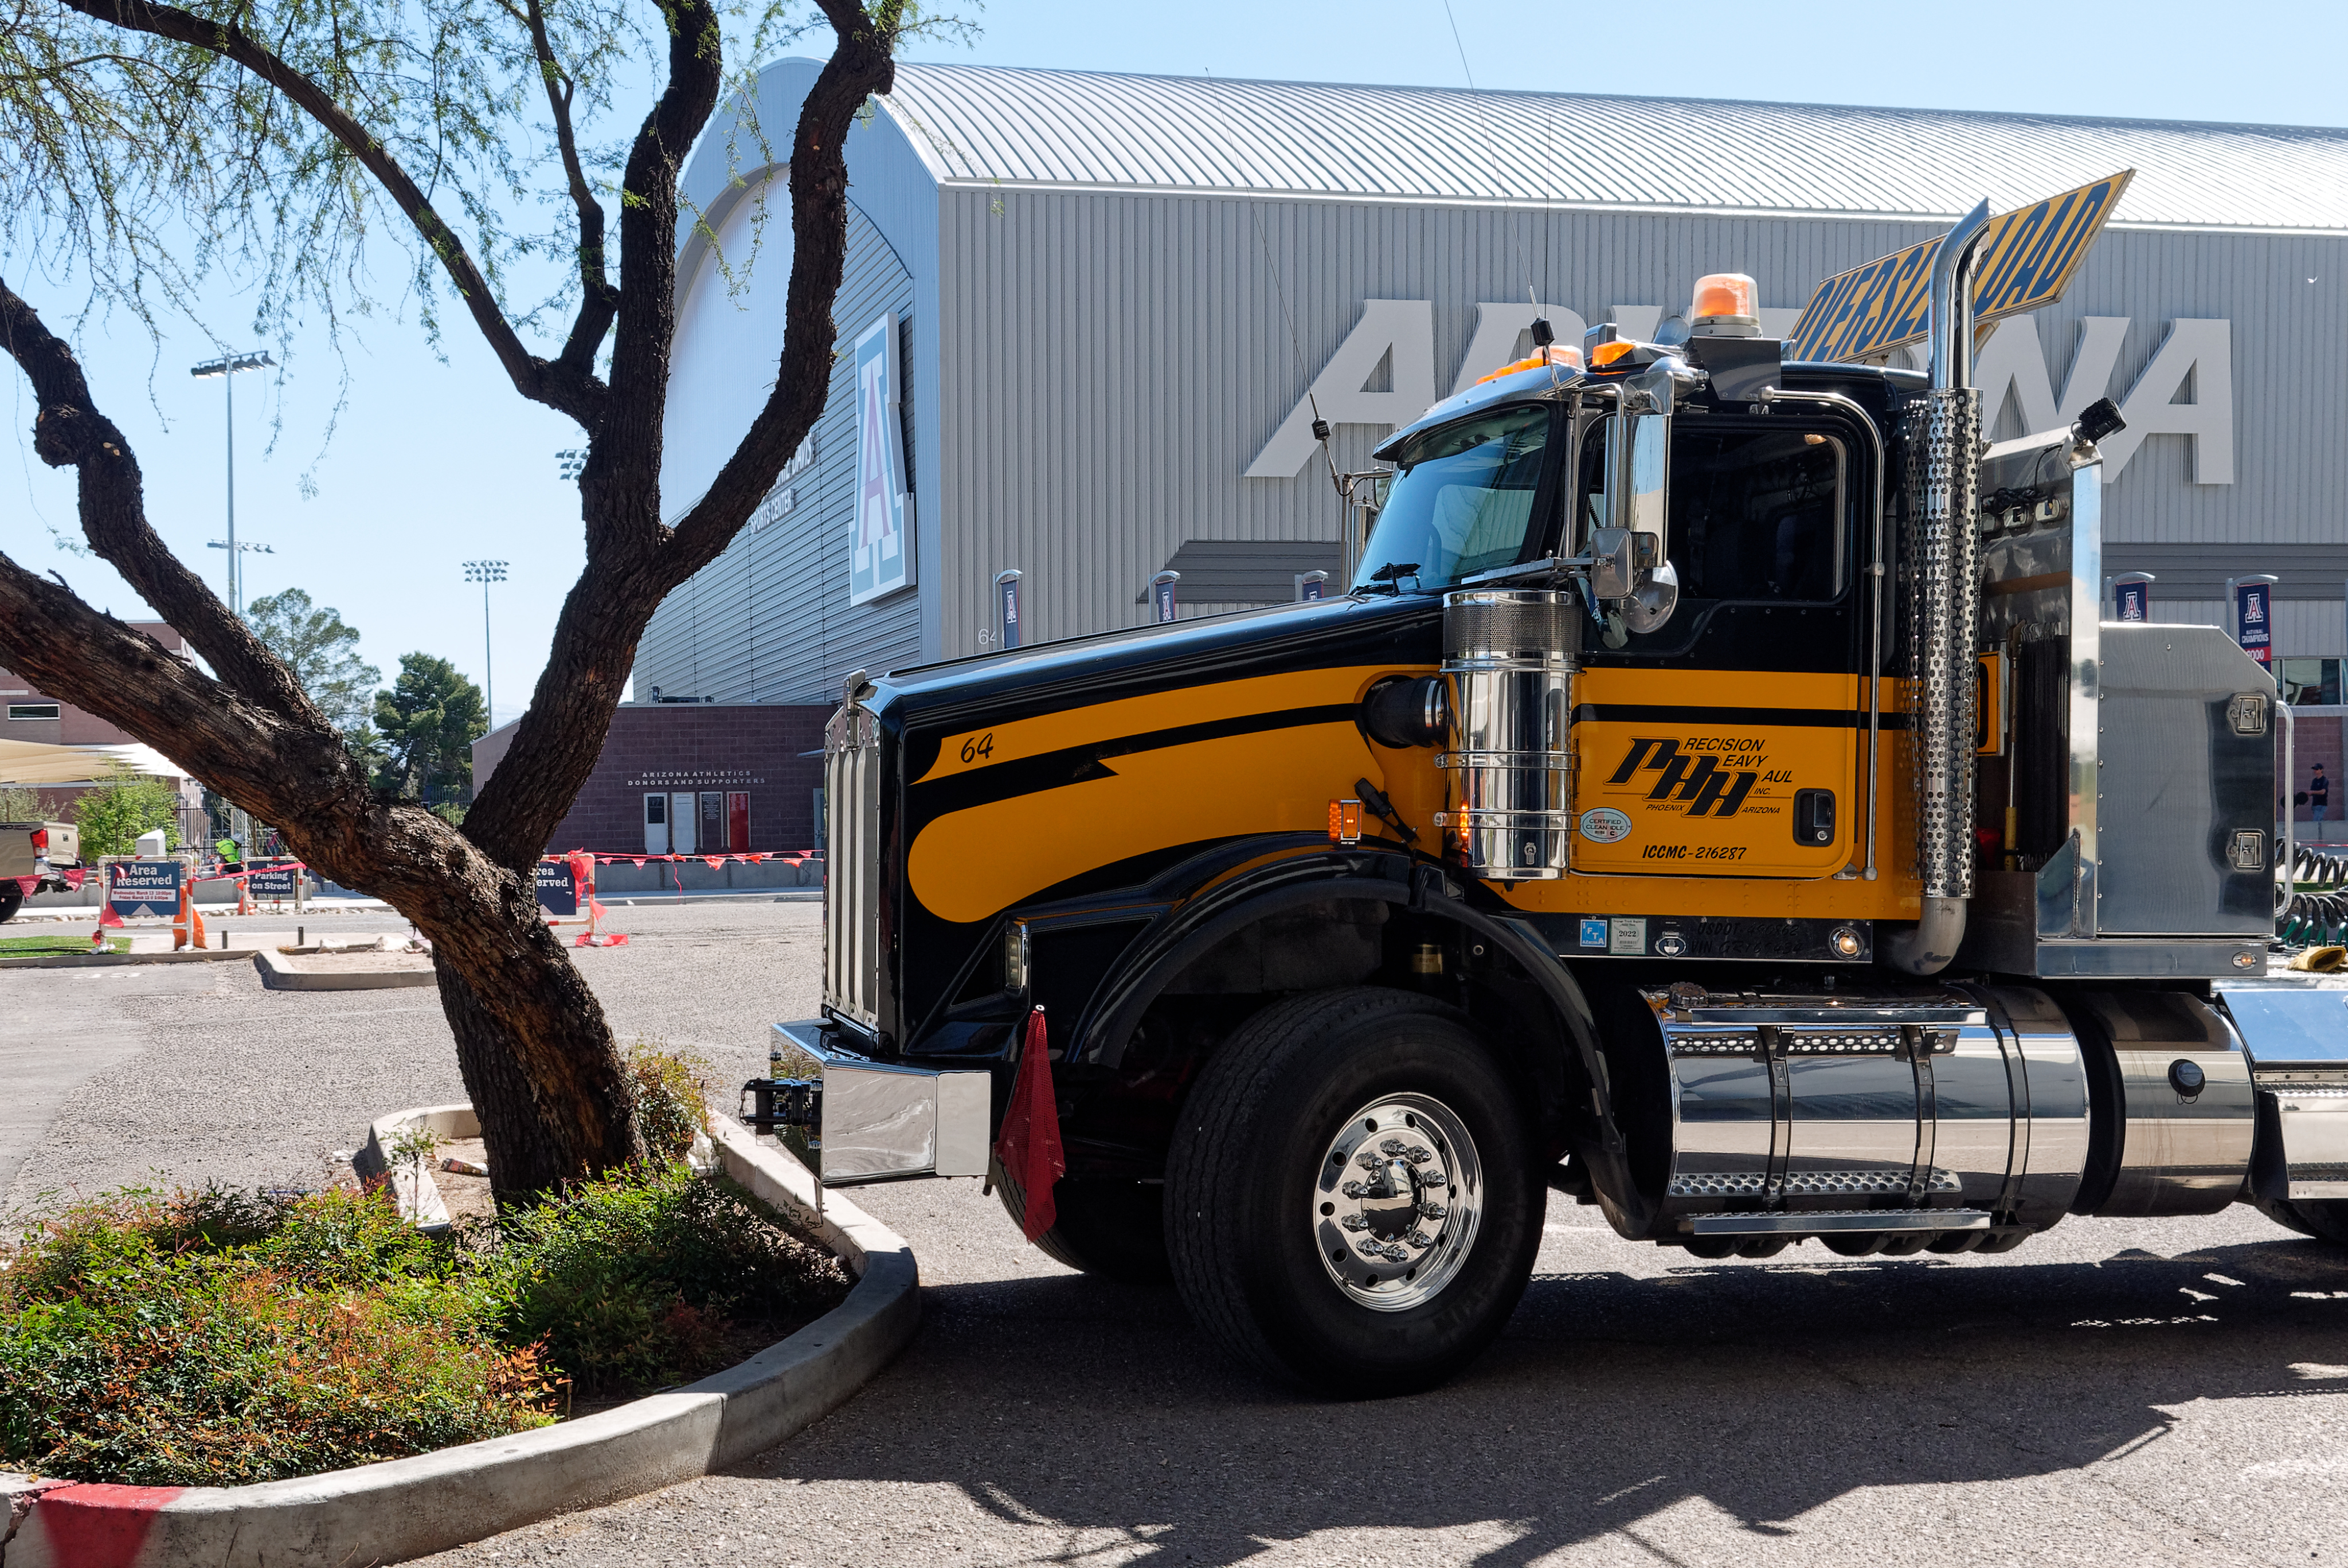

M1M3 Lifted onto Transport Vehicle

The LSST Primary/Tertiary Mirror (M1M3) was lifted by crane onto a Precision Heavy Haul, Inc. transport vehicle on March 14.

Credit: Rubin Observatory/NSF/AURA